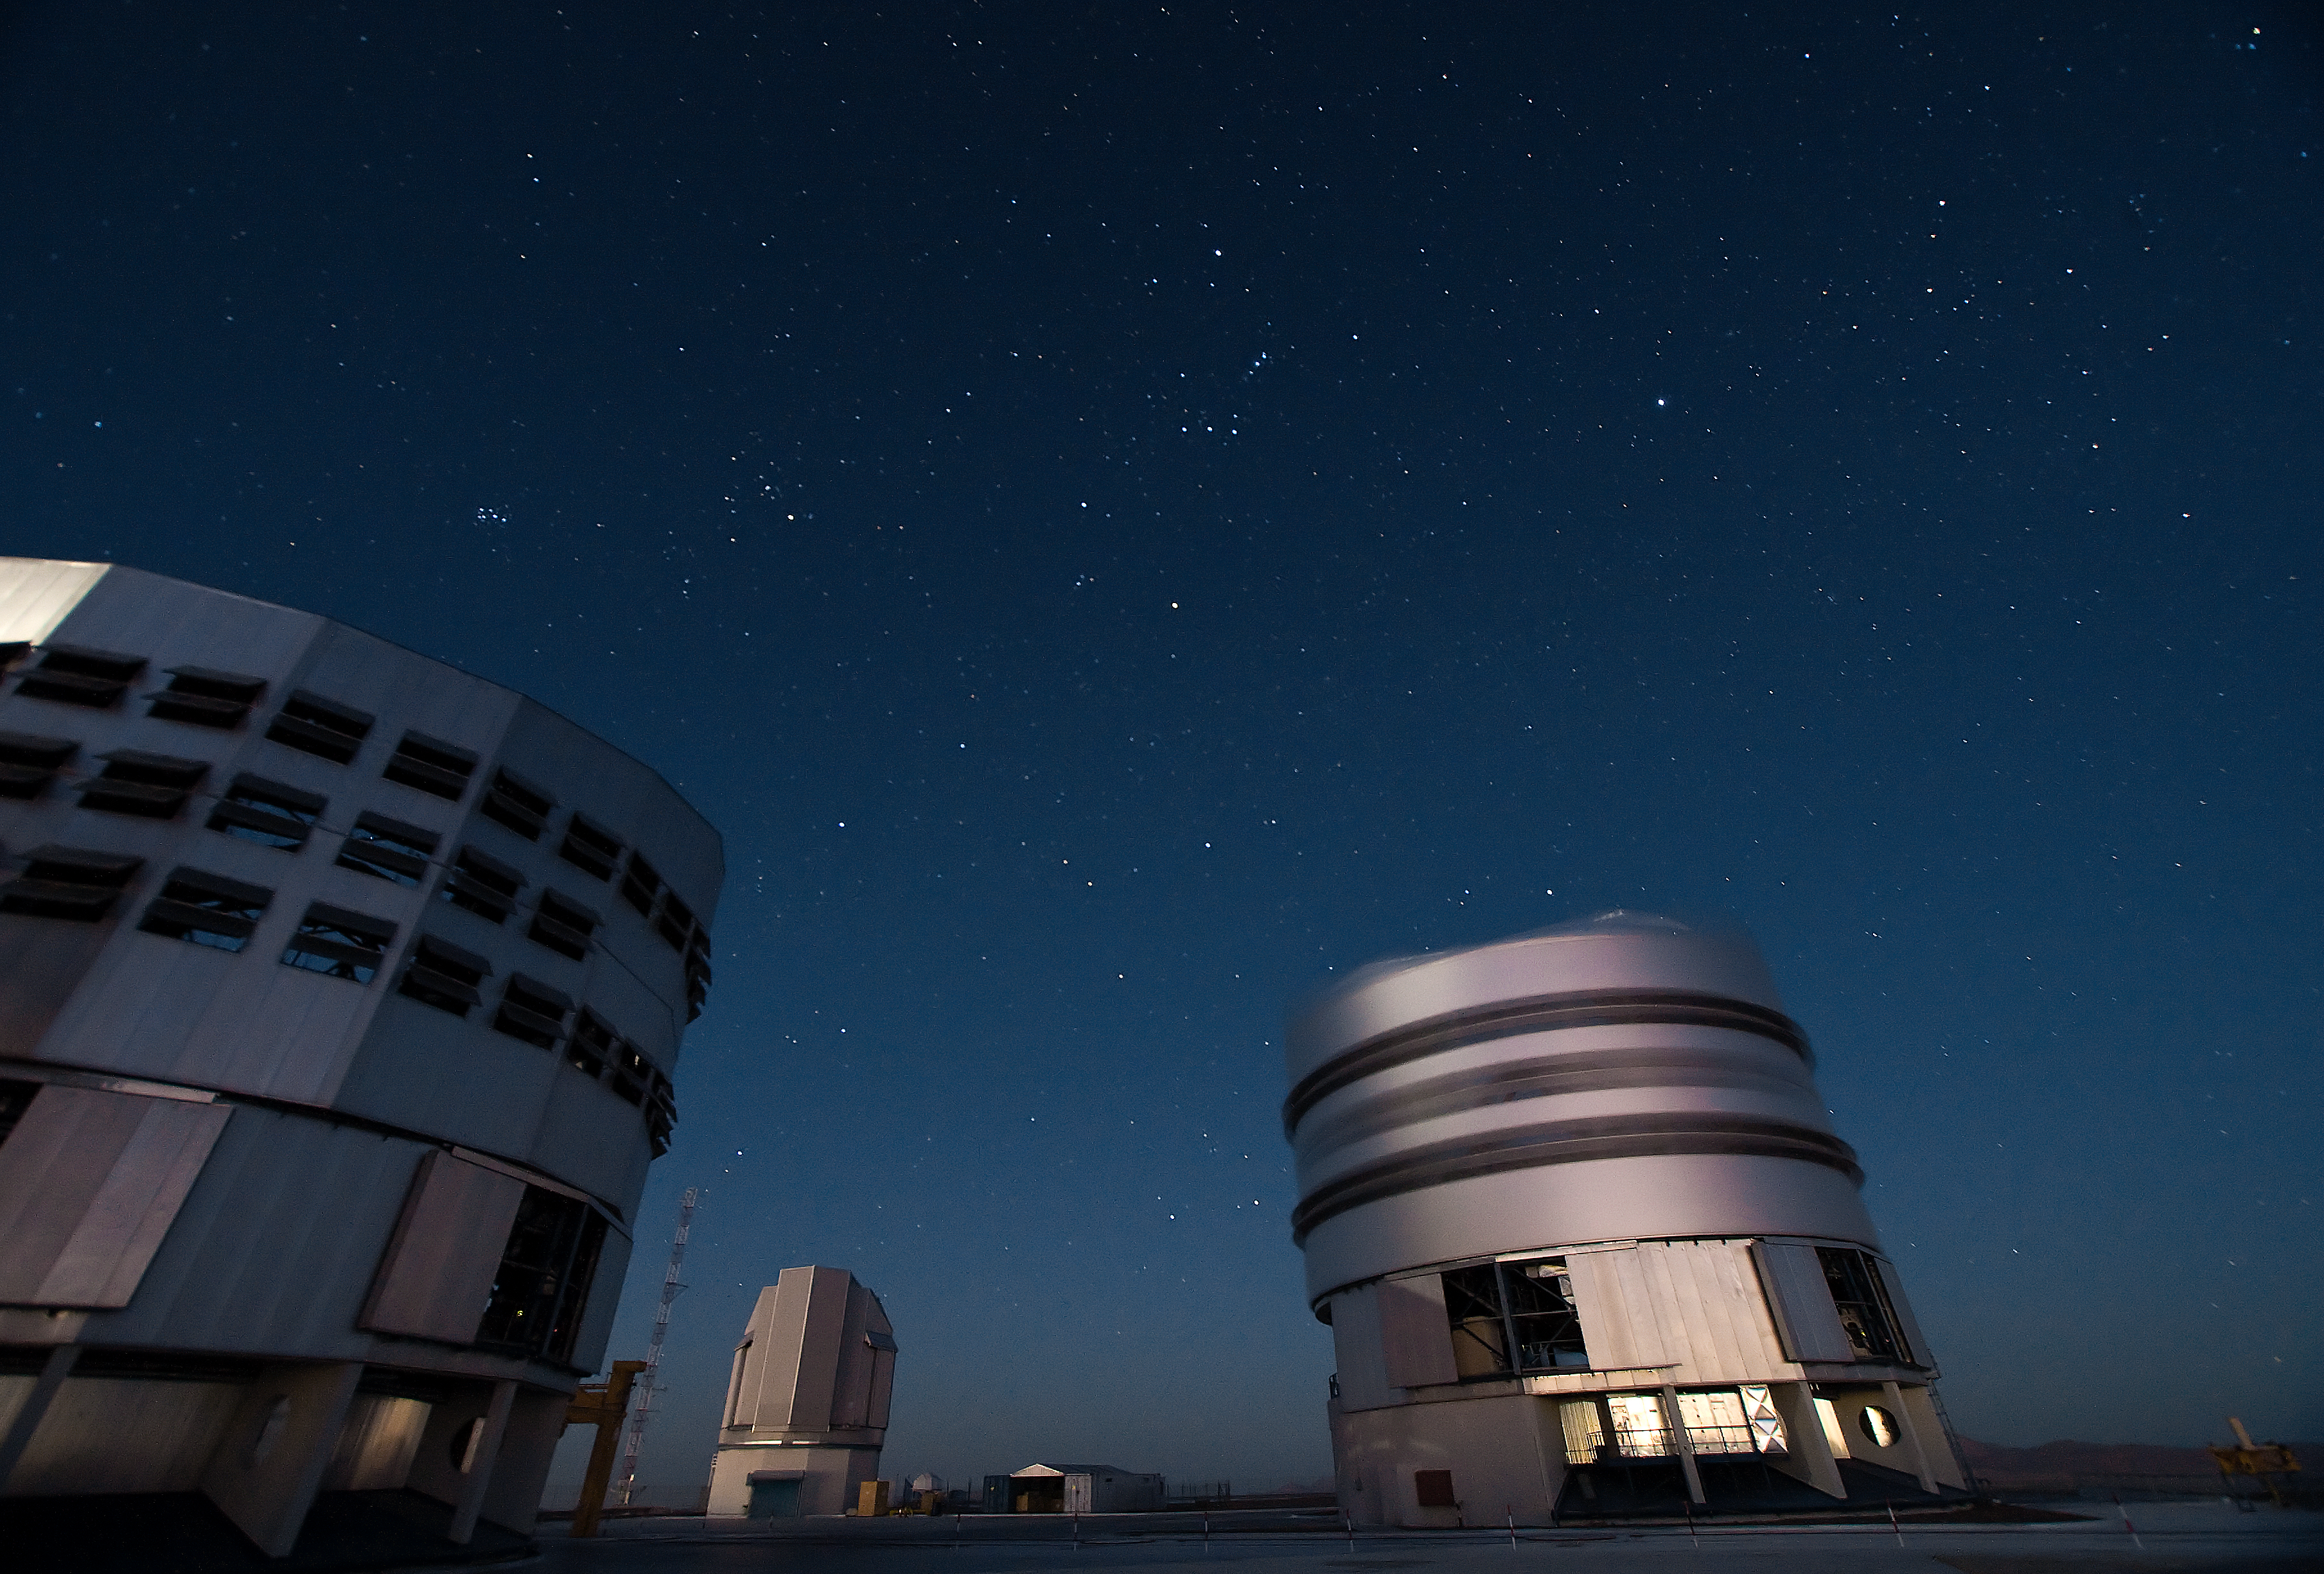

VLT telescopes at Paranal

Two Unit Telescopes of the Very Large Telescope (VLT) at ESO's Cerro Paranal observing site. Located in the Atacama Desert of Chile, the site is over 2600 metres above sea level, providing incredibly dry, dark viewing conditions. The VLT is the world’s most advanced optical instrument, consisting of four Unit Telescopes with main mirrors 8.2-m in diameter and four movable 1.8-m diameter Auxiliary Telescopes. The telescopes can work together, in groups of two or three, to form a giant interferometer, allowing astronomers to see details up to 25 times finer than with the individual telescopes.

Credit: Iztok Boncina/ESO